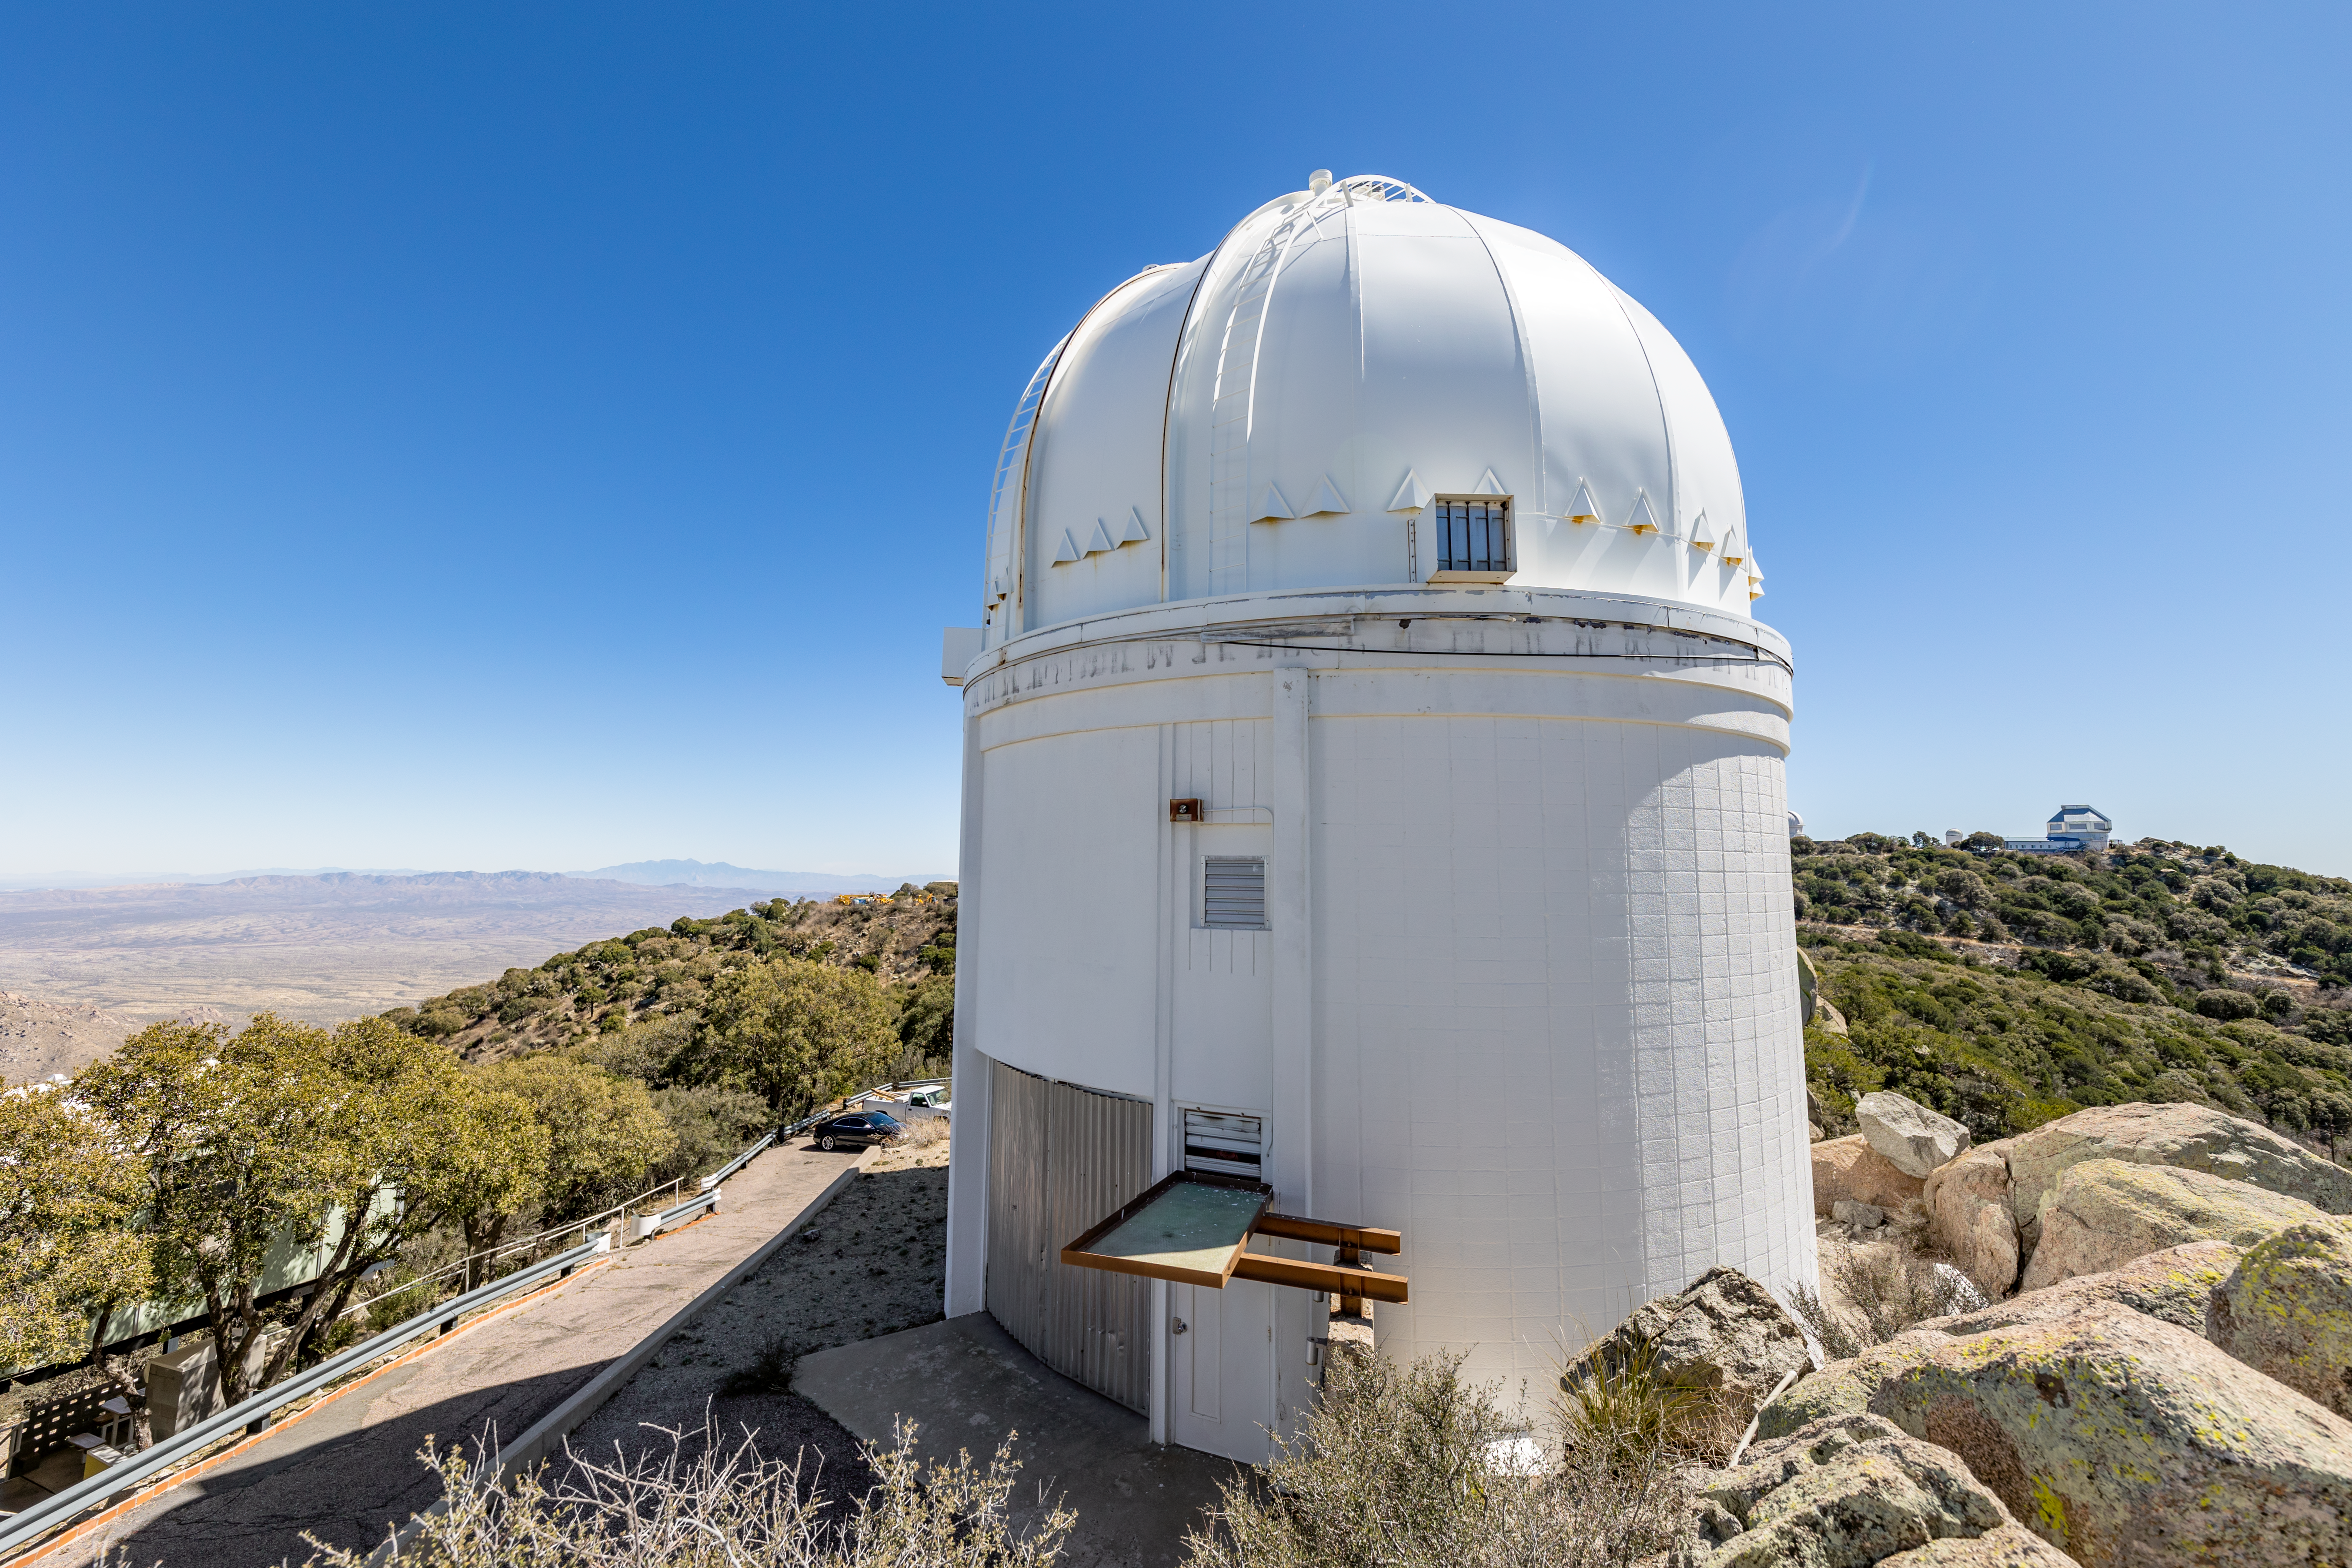

UA 0.9-meter Spacewatch Telescope

The UA 0.9-meter Spacewatch Telescope on Kitt Peak National Observatory in Arizona.

Credit: KPNO/NOIRLab/NSF/AURA/T. Slovinský